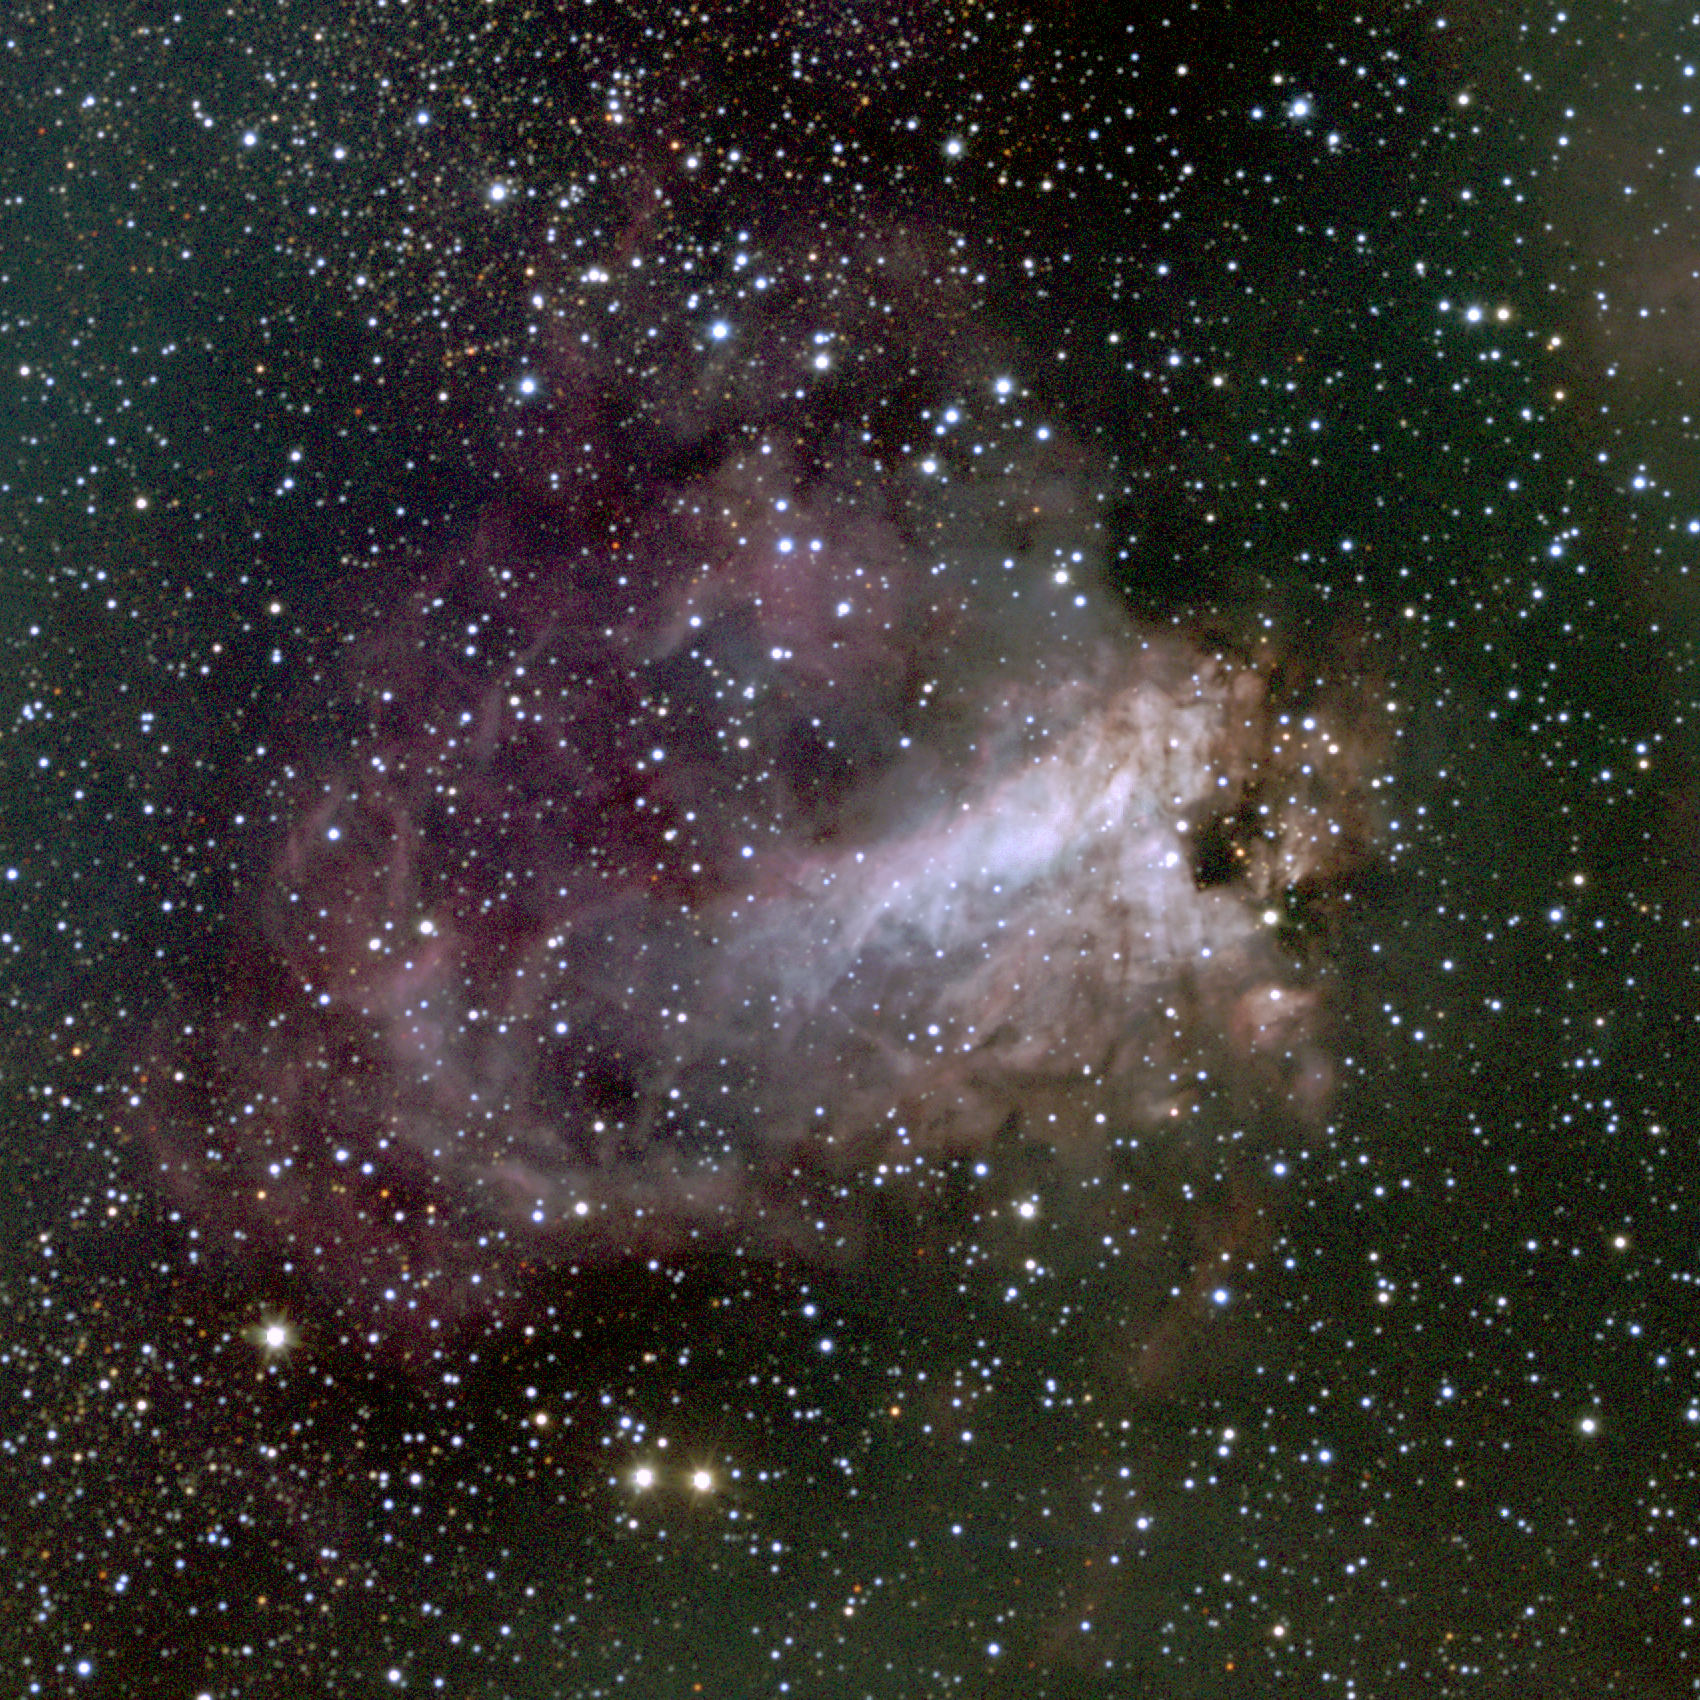

The Omega Nebula, M17

The Omega Nebula, M17 or NGC6618, in the constellation Sagittarius. M17 is a bright emission nebula excited by young stars, but with lanes of opaque dust; it is also referred to as the Swan Nebula and the Horseshoe Nebula. M17 is about 5700 light-years away and contains about 800 solar masses of material within its 17-light-year diameter. It is also a source of radio emission. M17 is located, along with its neighbor, the Eagle Nebula, M16, in the Sagittarius-Carina spiral arm of our Milky Way galaxy. This image was created from 21 observations made at the Burrell Schmidt telescope (owned by the Warner and Swasey Observatory of the Case Western Reserve University and situated on Kitt Peak in southwest Arizona), in May 1995 and June 1996 during observing experience for the Research Experiences for Undergraduates (REU) program operated at the Kitt Peak National Observatory and supported by the National Science Foundation. Image size 28.8 arc minutes. We also have optical pictures from the KPNO 0.9-meter and the KPNO Mayall 4-meter telescopes, an emission line image from the KPNO Schmidt, revealing physical conditions in the nebula, and an interesting infrared image from the KPNO 2.1-meter telescope.

Credit: Hillary Mathis, N.A.Sharp, REU program/NOIRLab/NSF/AURA